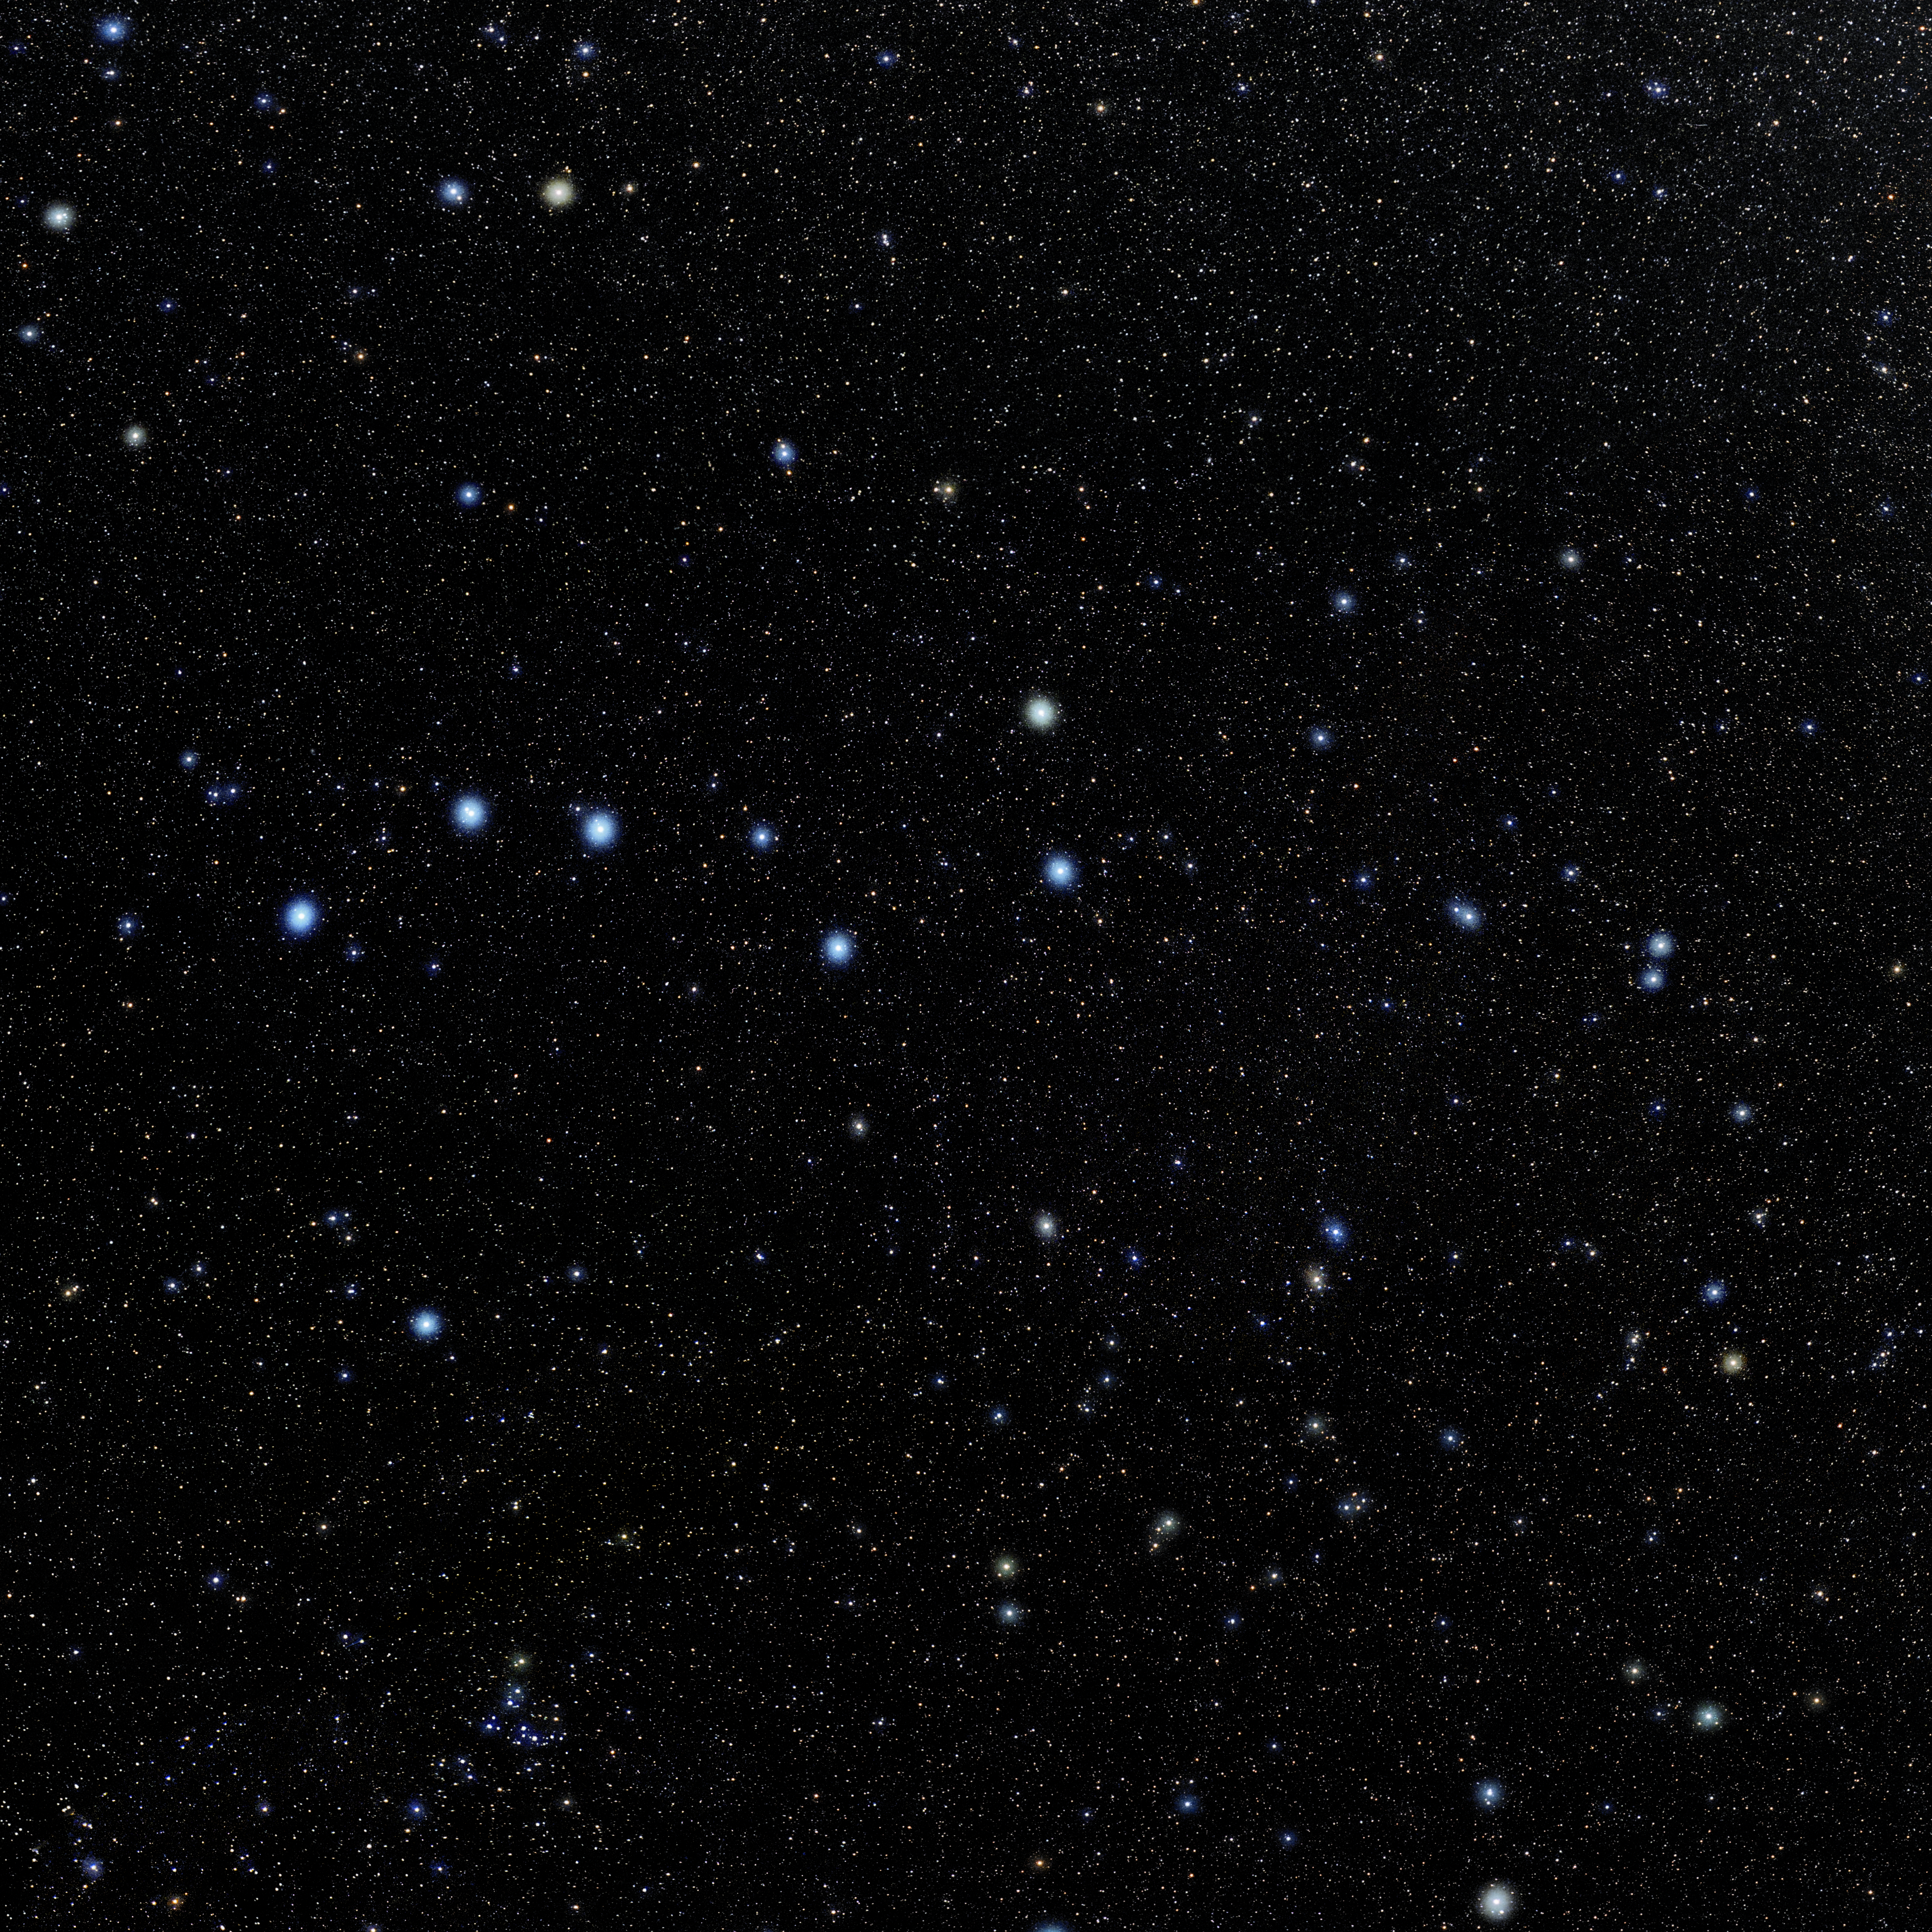

Ursa Major

Photo of the constellation Ursa Major produced by NOIRLab in collaboration with Eckhard Slawik, a German astrophotographer. Here is the annotated version.

Credit: E. Slawik/NOIRLab/NSF/AURA/M. Zamani